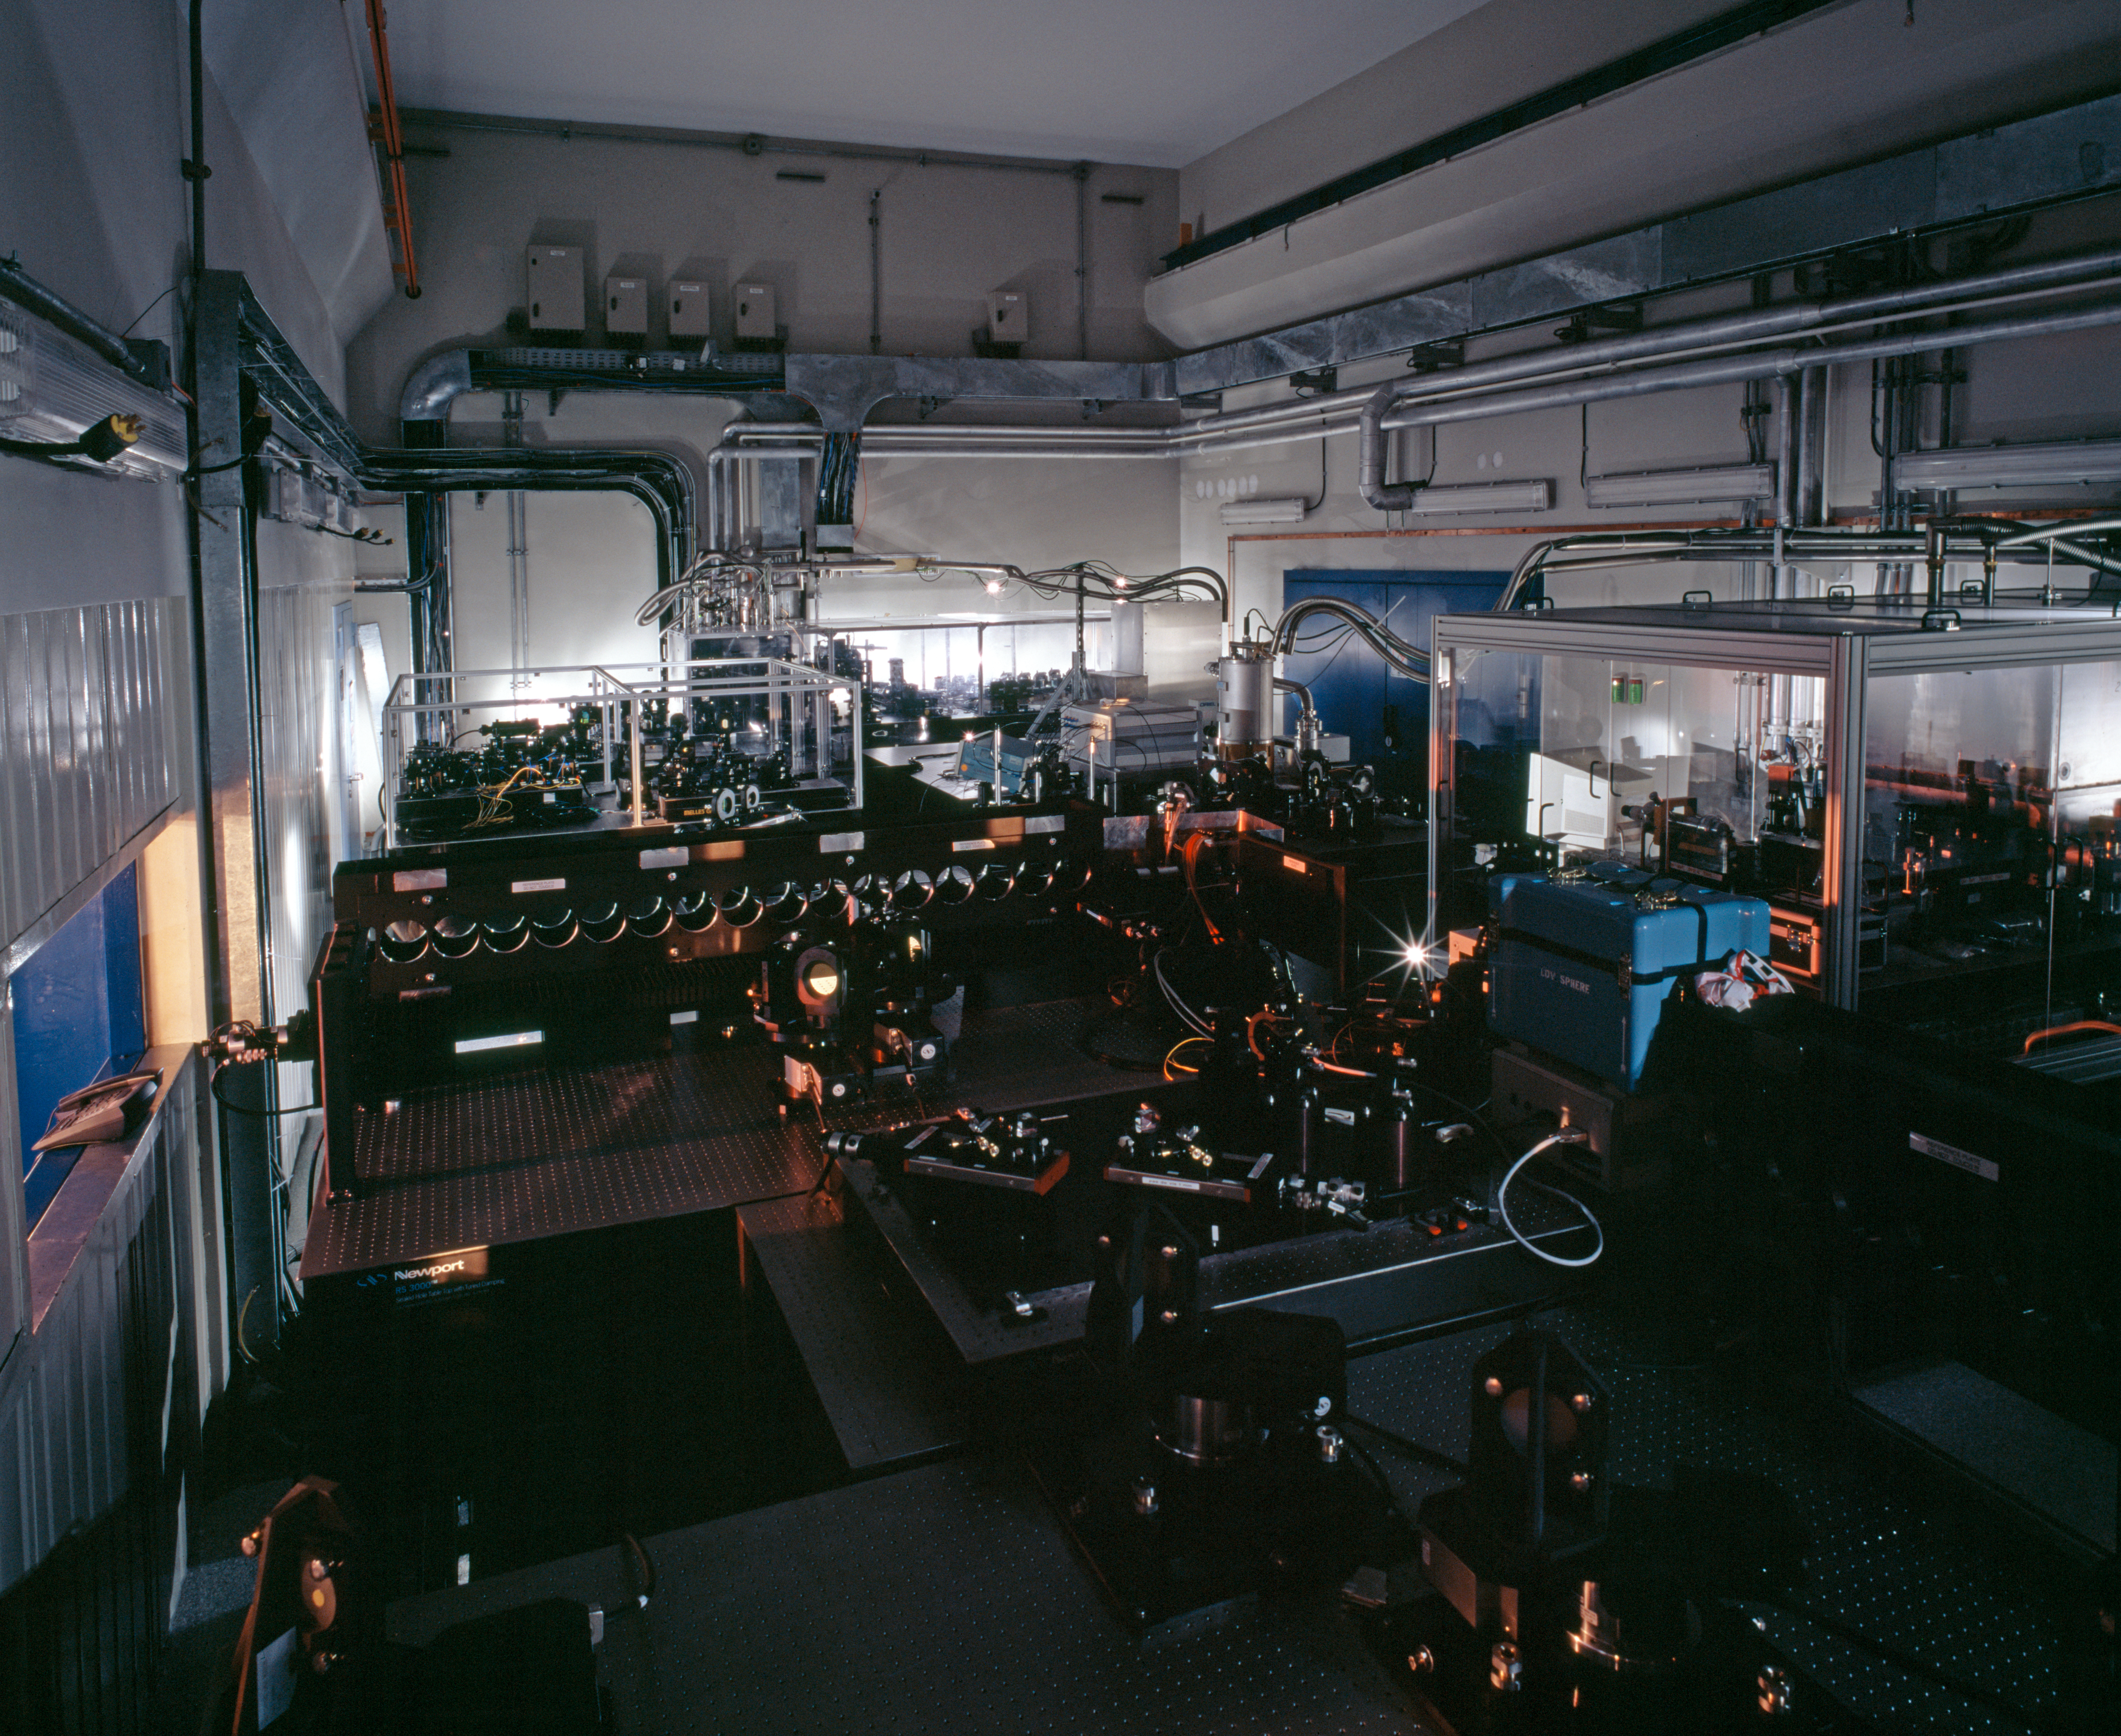

VLTI laboratory

The laboratory of the Very Large Telescope Interferometry (VLTI). This picture was obtained in 2004.

Credit: ESO